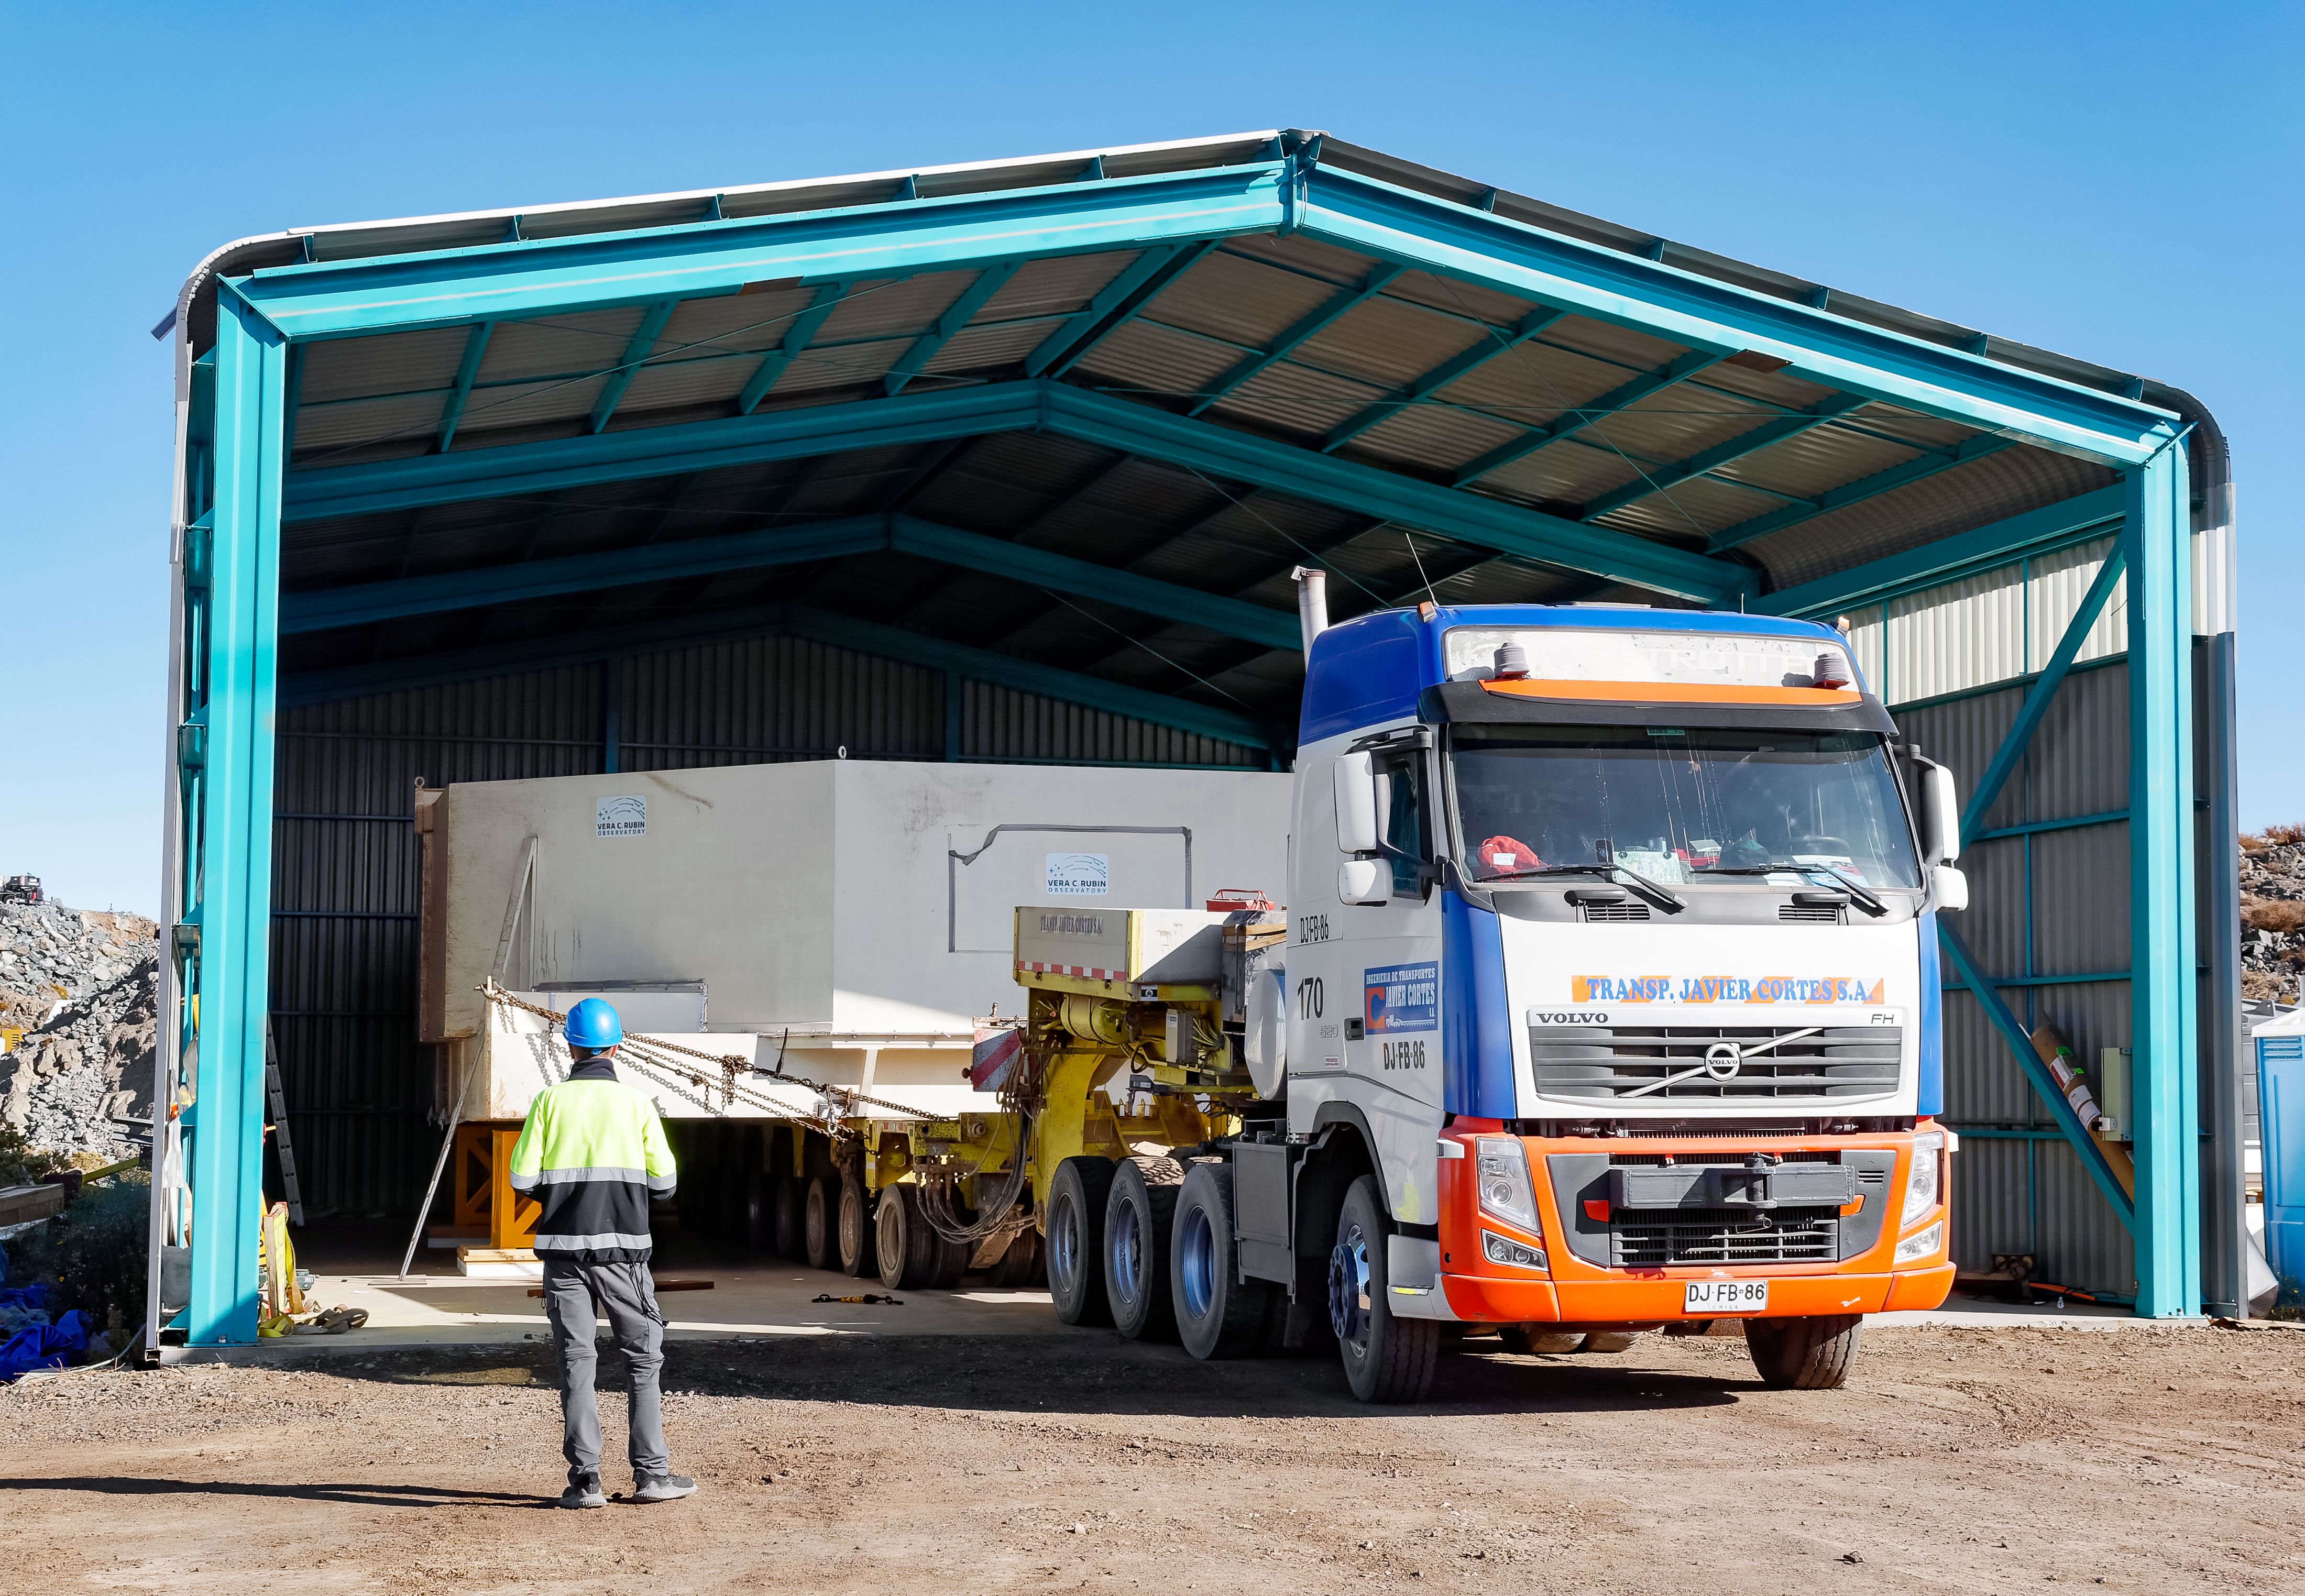

Rubin’s 8.4-meter Mirror Moves into the Observatory.

Rubin’s 8.4-meter combined Primary/Tertiary Mirror is now “home” in the Observatory building, where it will stay for the rest of construction and throughout the 10-year Legacy Survey of Space and Time.

Credit: Rubin Observatory/NSF/AURA